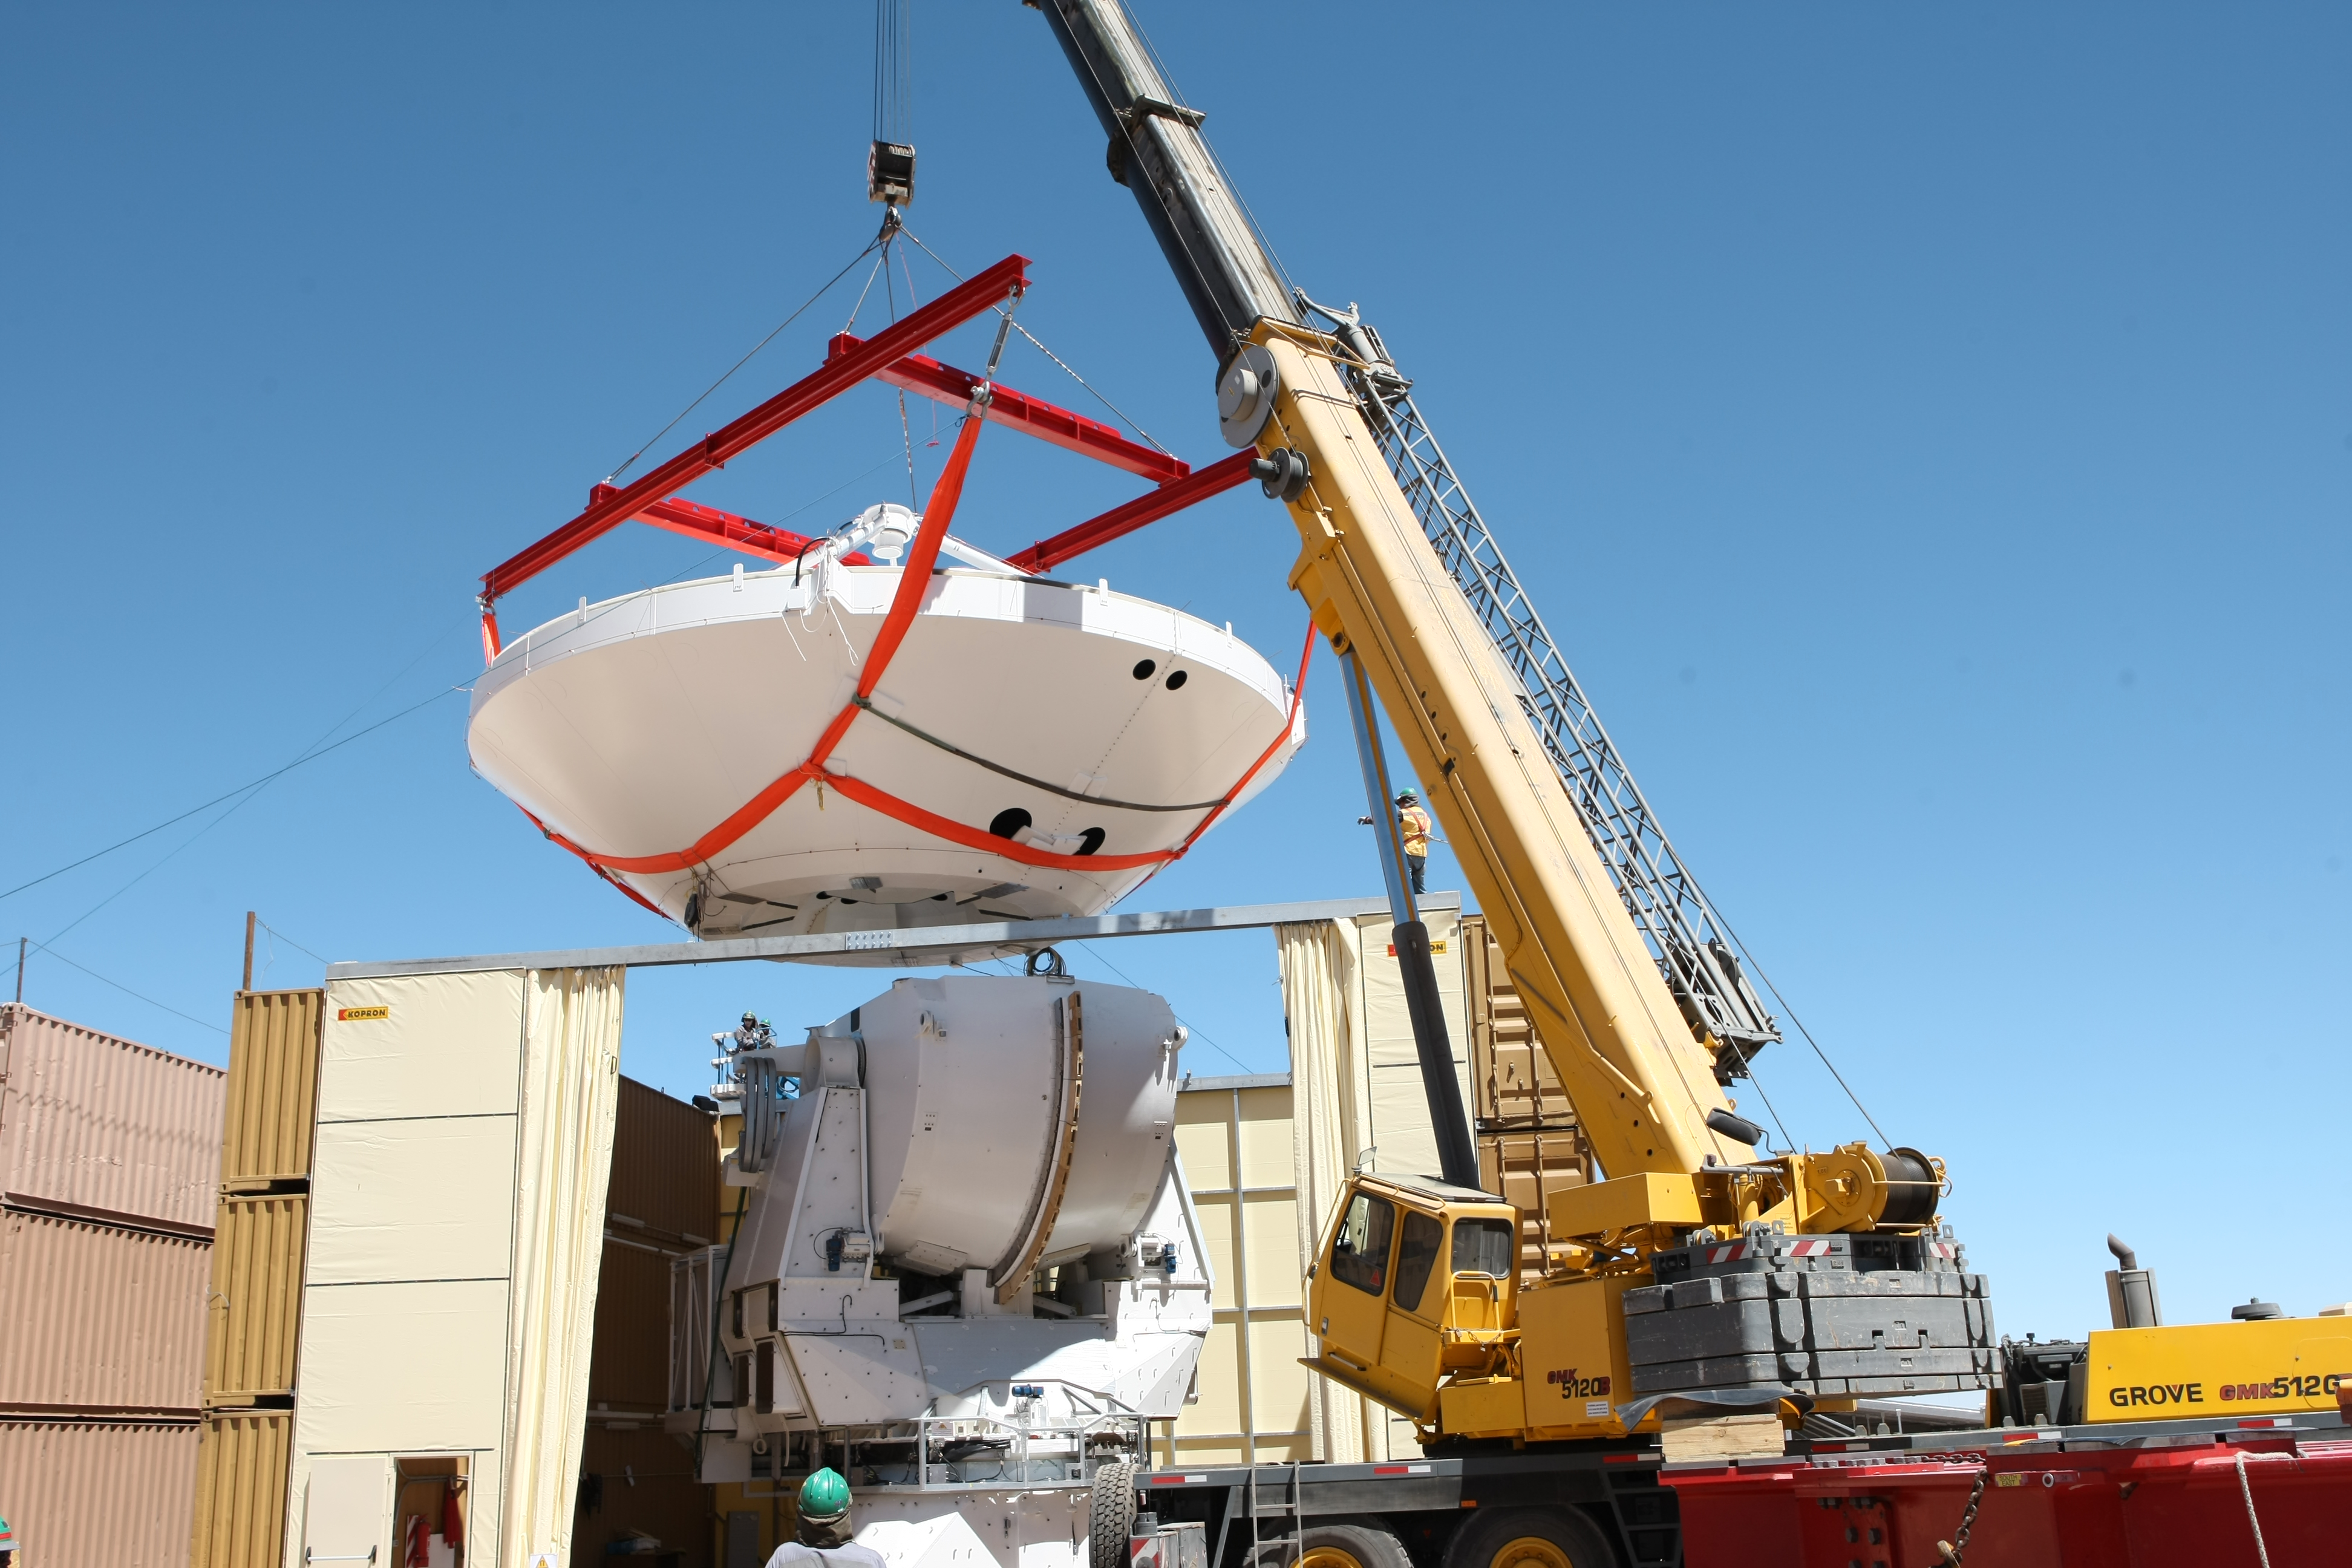

Assembly of second European ALMA antenna

Image of the assembly of the second European antenna for the Atacama Large Millimeter/submillimeter Array (ALMA). ALMA, the largest ground-based astronomy project in existence, will ultimately be comprised of a giant array of 12-m submillimetre quality antennas, with baselines of several kilometres. An additional, compact array of 7-m and 12-m antennas will complement the main array. ALMA will be based on the Chajnantor plain of the Chilean Andes, 5000 m above sea level. Construction on ALMA started in 2003 and will be completed in 2012. The ALMA project is an international collaboration between Europe, East Asia and North America in cooperation with the Republic of Chile.

Credit: ALMA (ESO/NAOJ/NRAO)